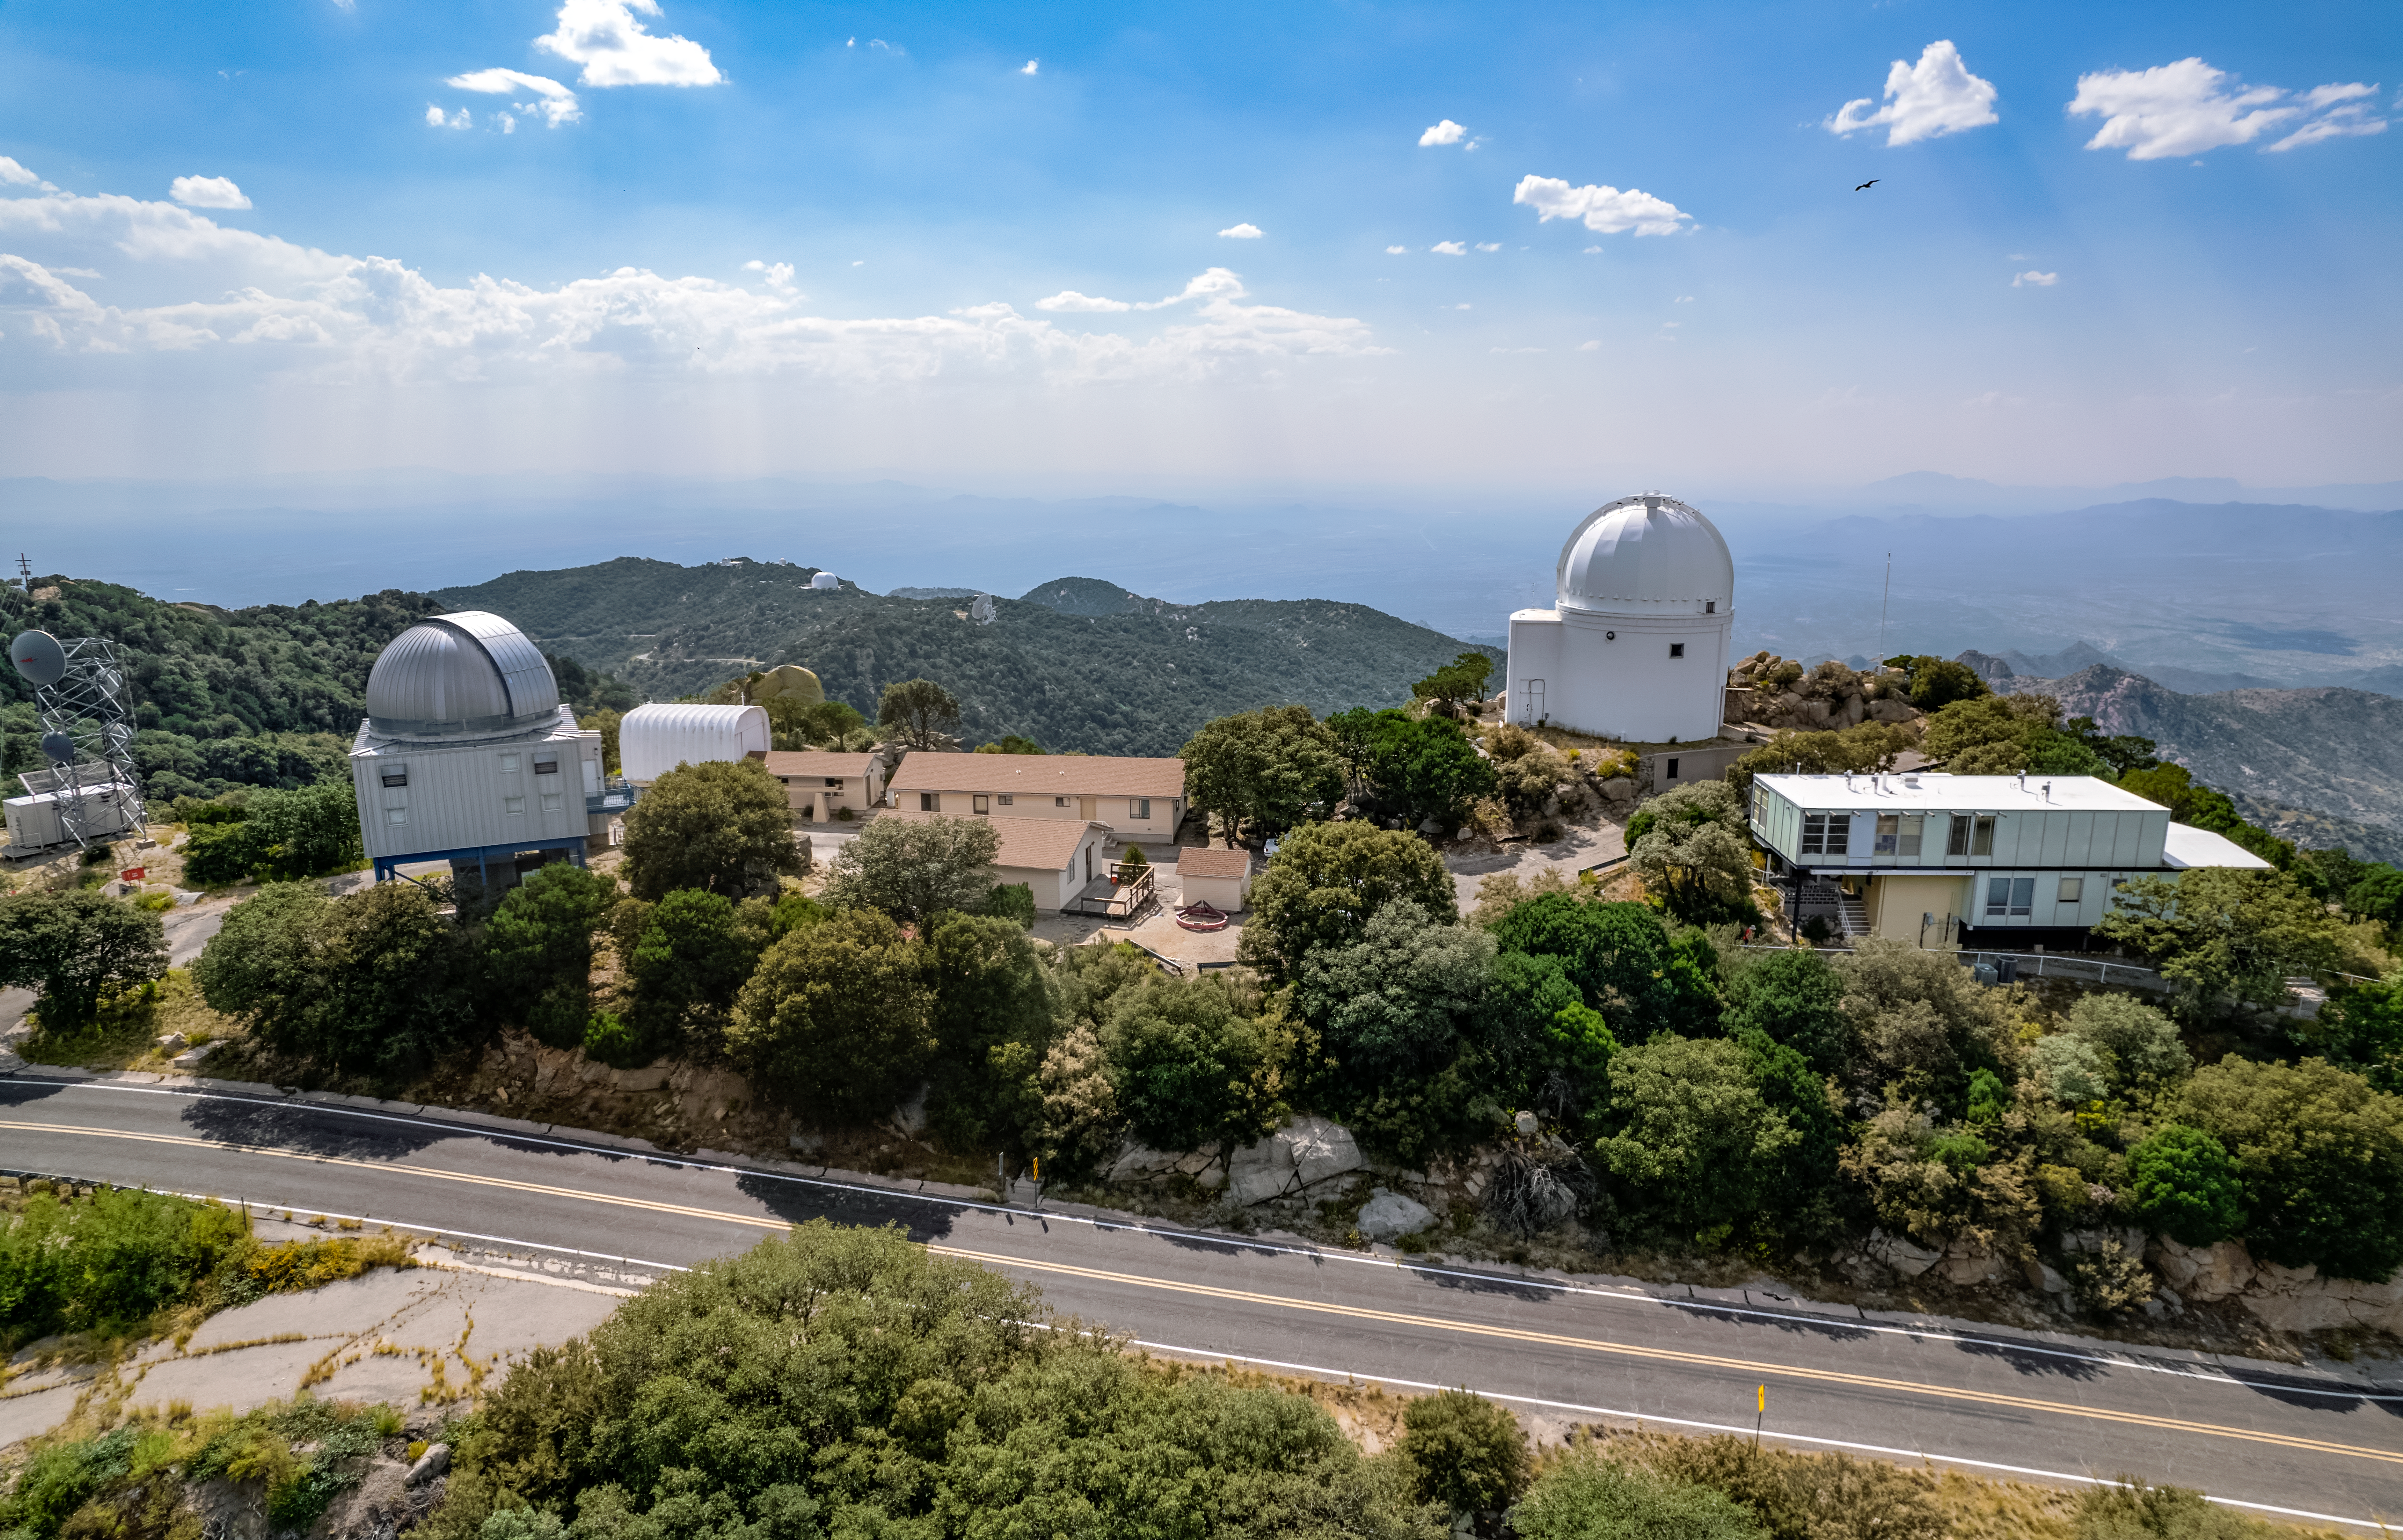

UA 1.8-meter Spacewatch Telescope and University of Arizona SuperLotis Telescope

The UA 1.8-meter Spacewatch Telescope and UA SuperLotis Telescope are shown here at Kitt Peak National Observatory.

Credit: NOIRLab/AURA/NSF